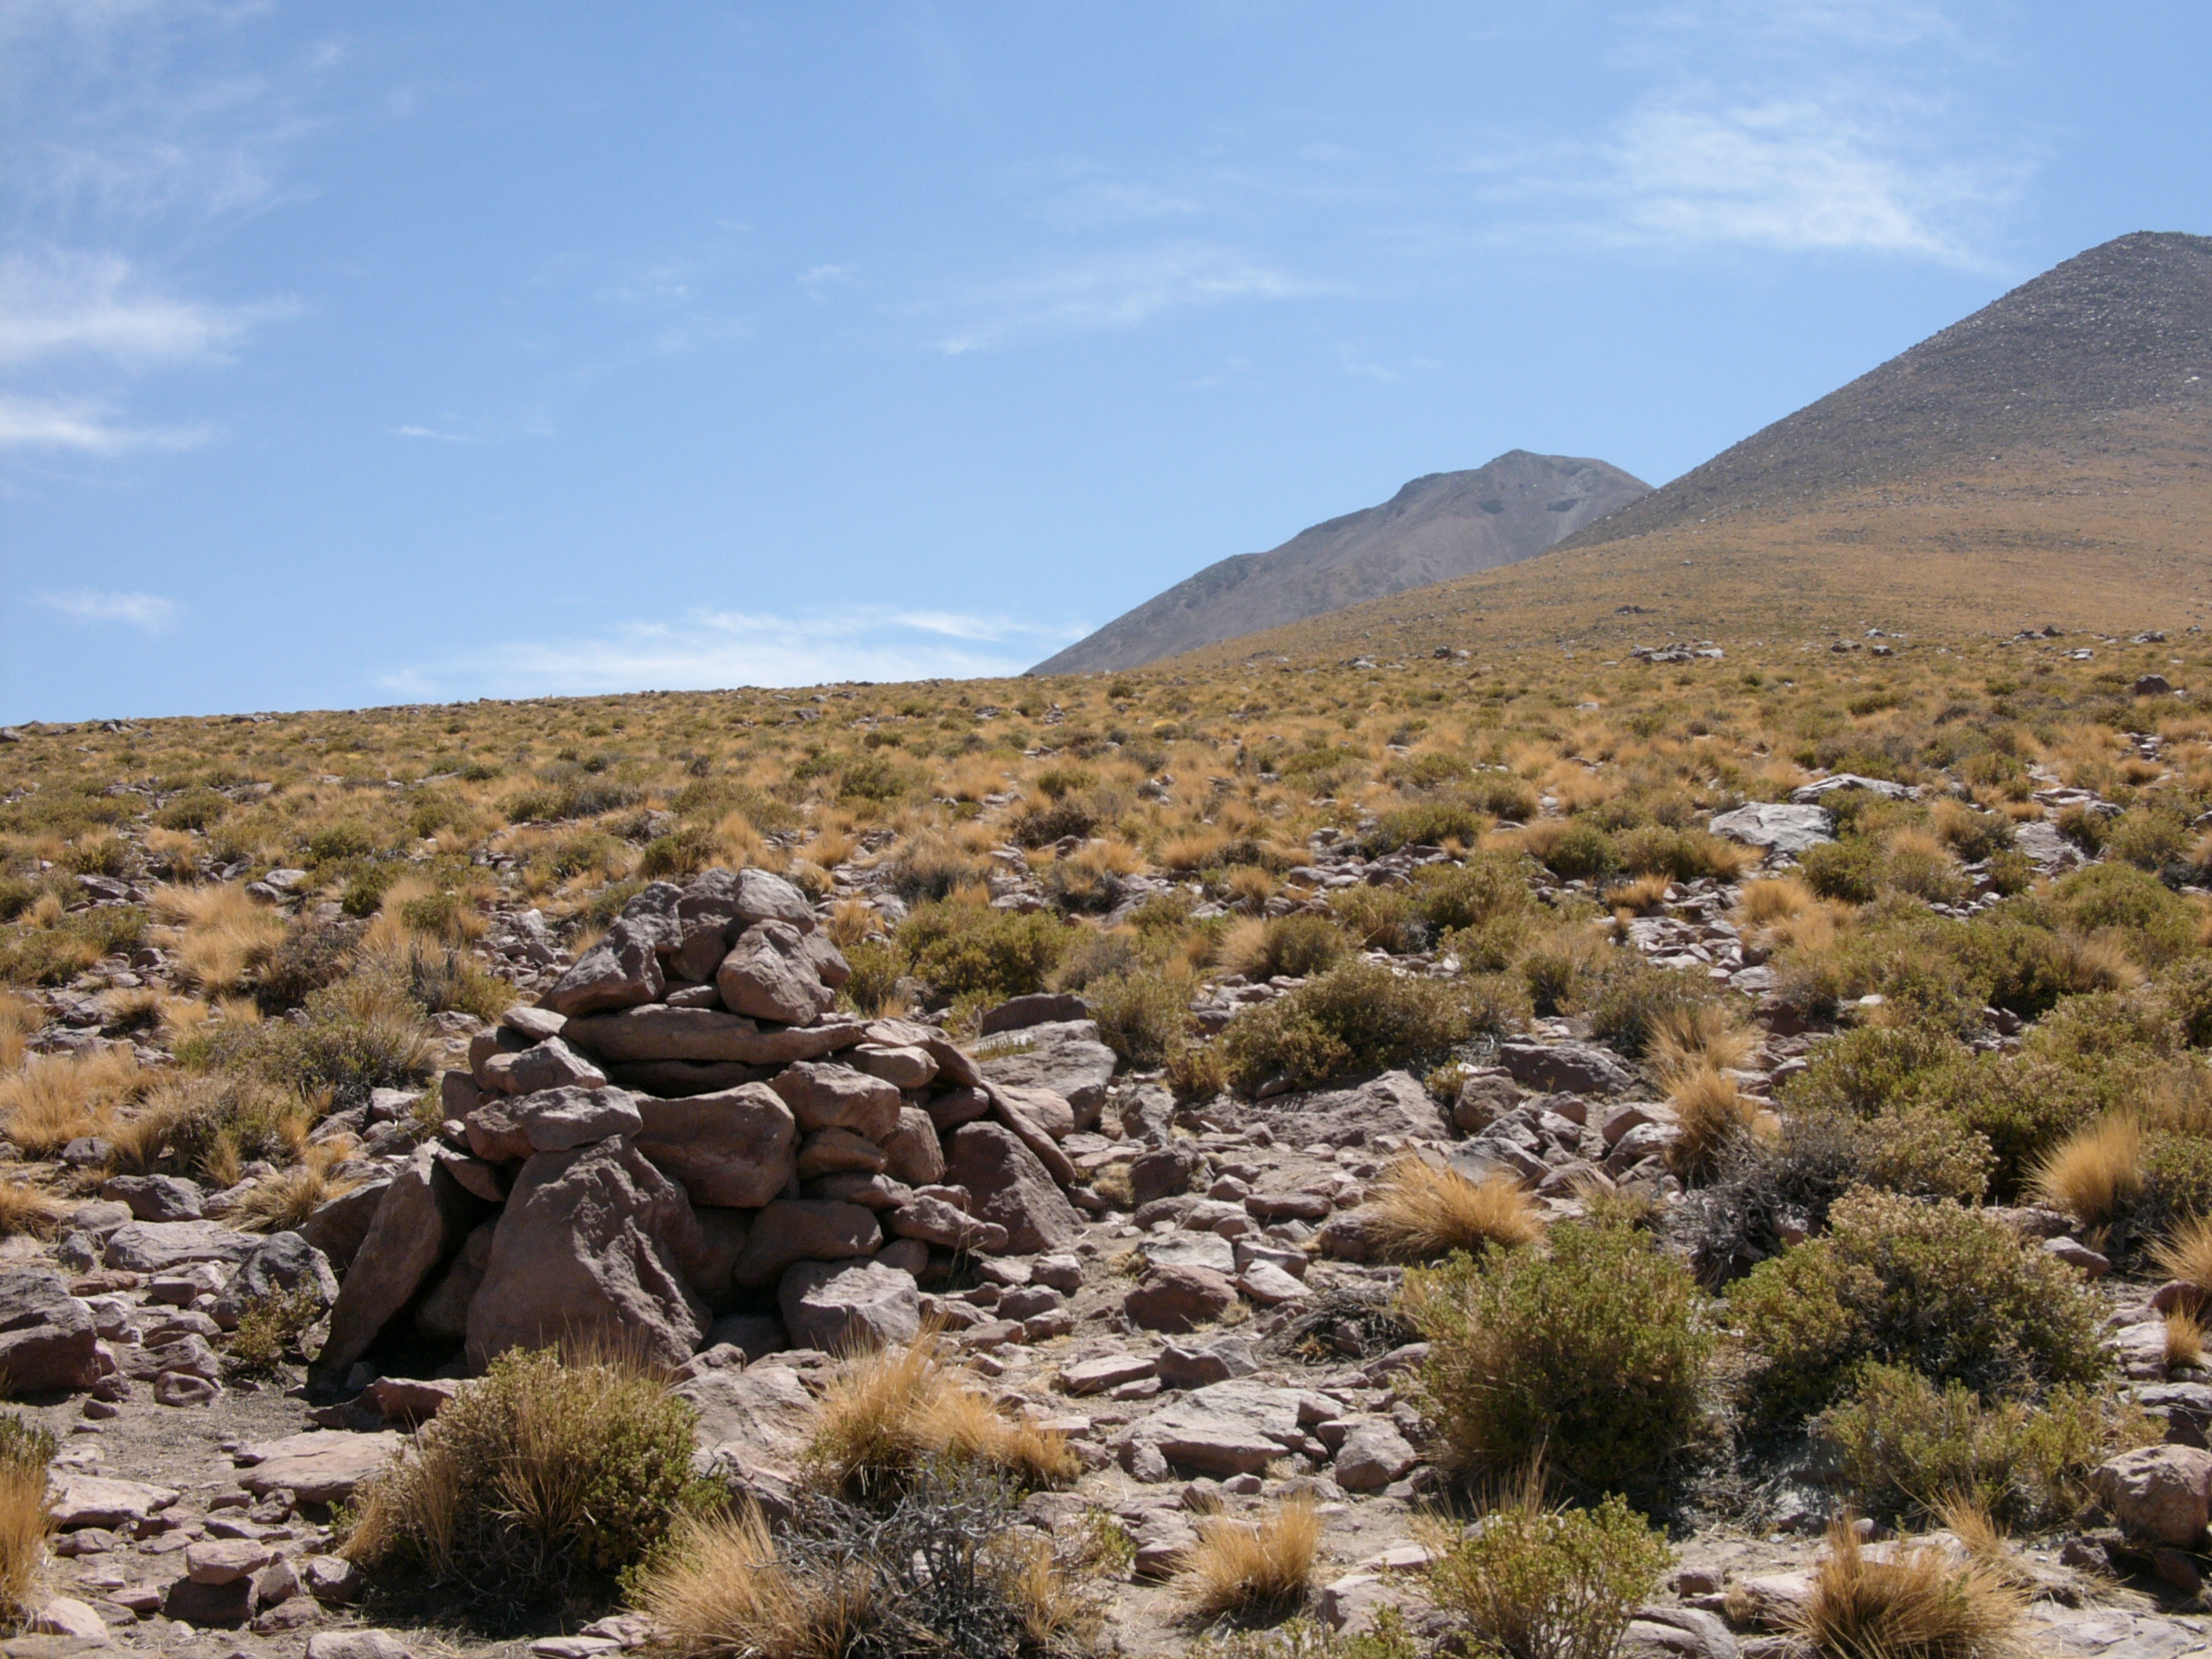

Atacama landscape

The natural environment around the ALMA site: Festuca chrysophylla forms large populations giving a golden aspect to the landscape at altitudes where most bushes, except Parastrephia, have disappeared. This picture was obtained in August 2004.

Credit: ESO